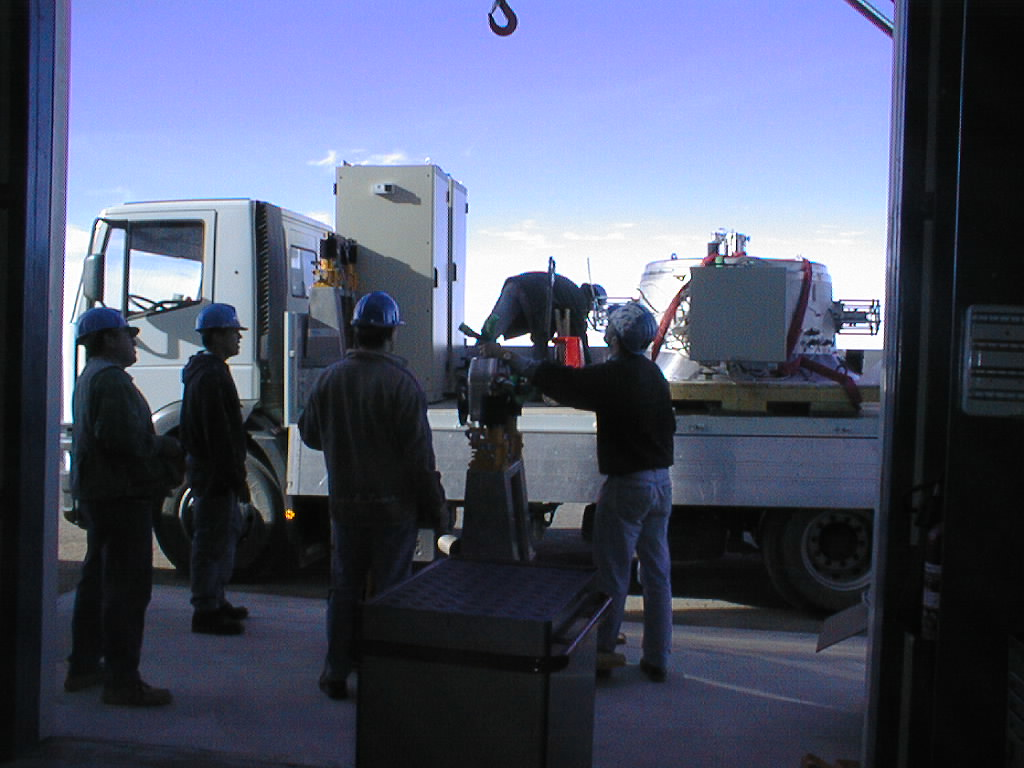

ISAAC mounted on VLT UT1

The ISAAC instrument is loaded on the truck that will take it up the mountain to the telescope platform at the top of Paranal. (Photo obtained on November 13, 1998).

Credit: ESO